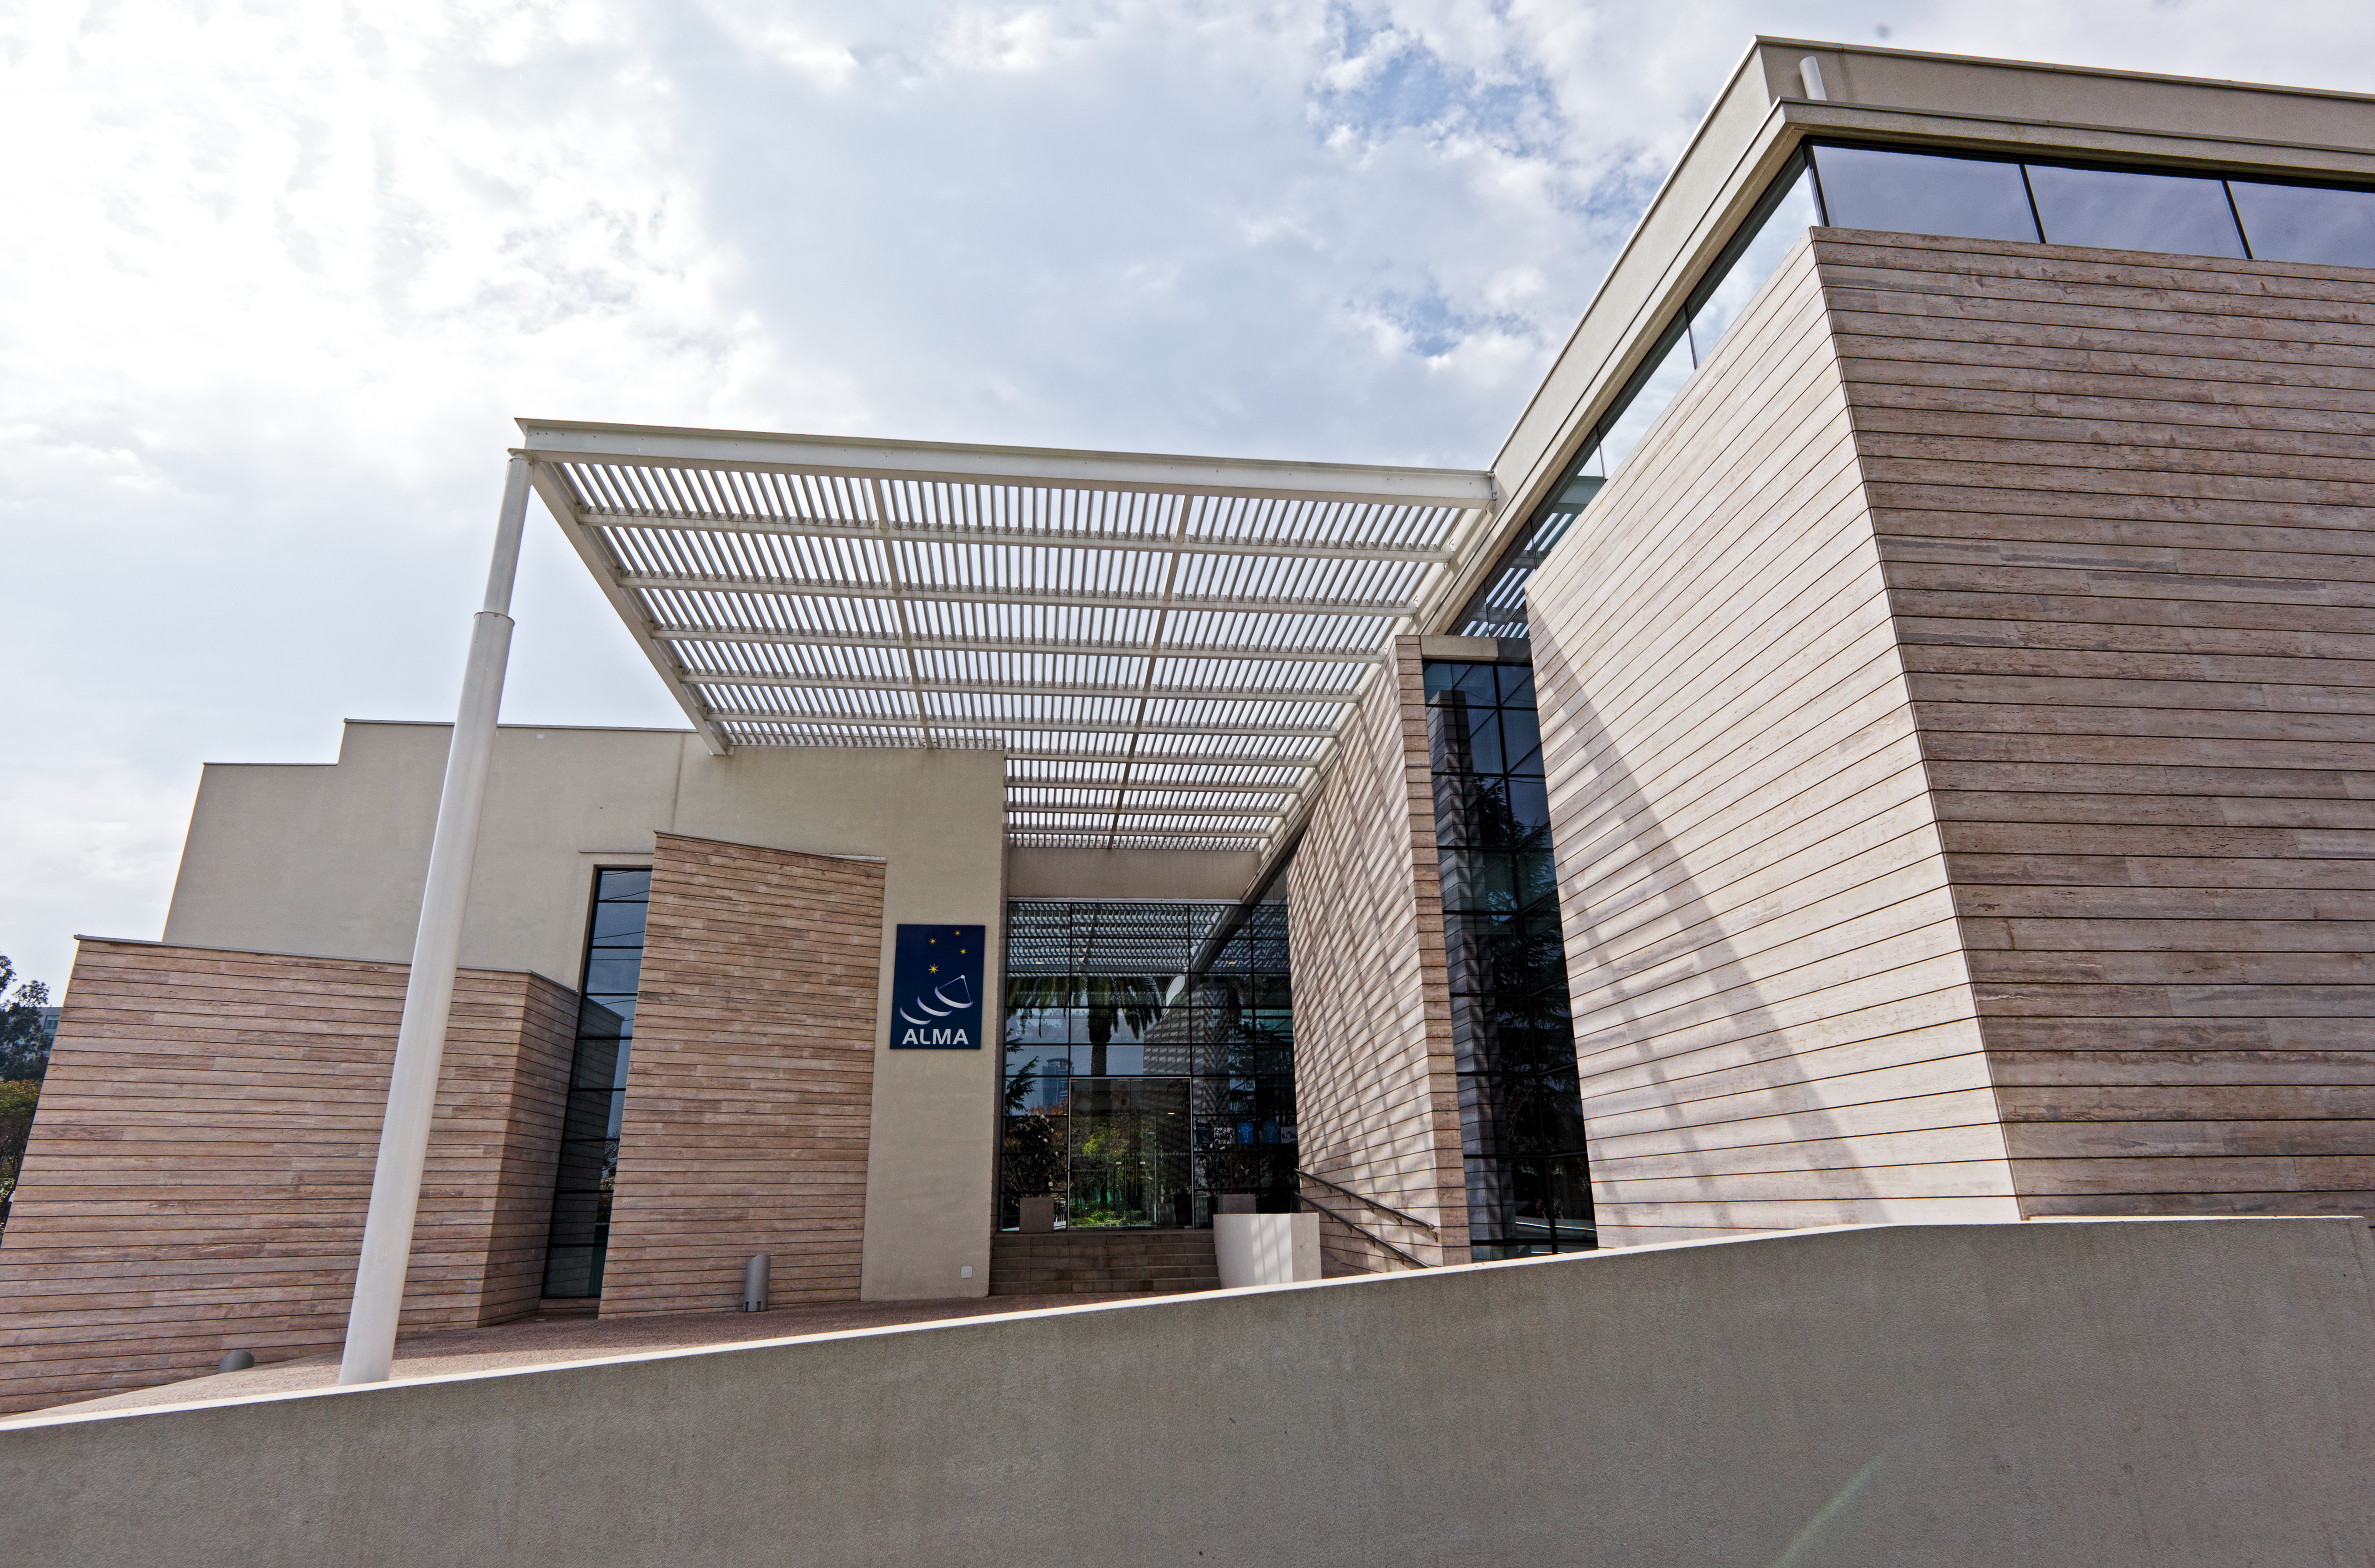

ALMA Santiago Central Office

The new ALMA Santiago Central Office that was constructed by ESO in front of their offices at Vitacura, in 2011.

Credit: ESO